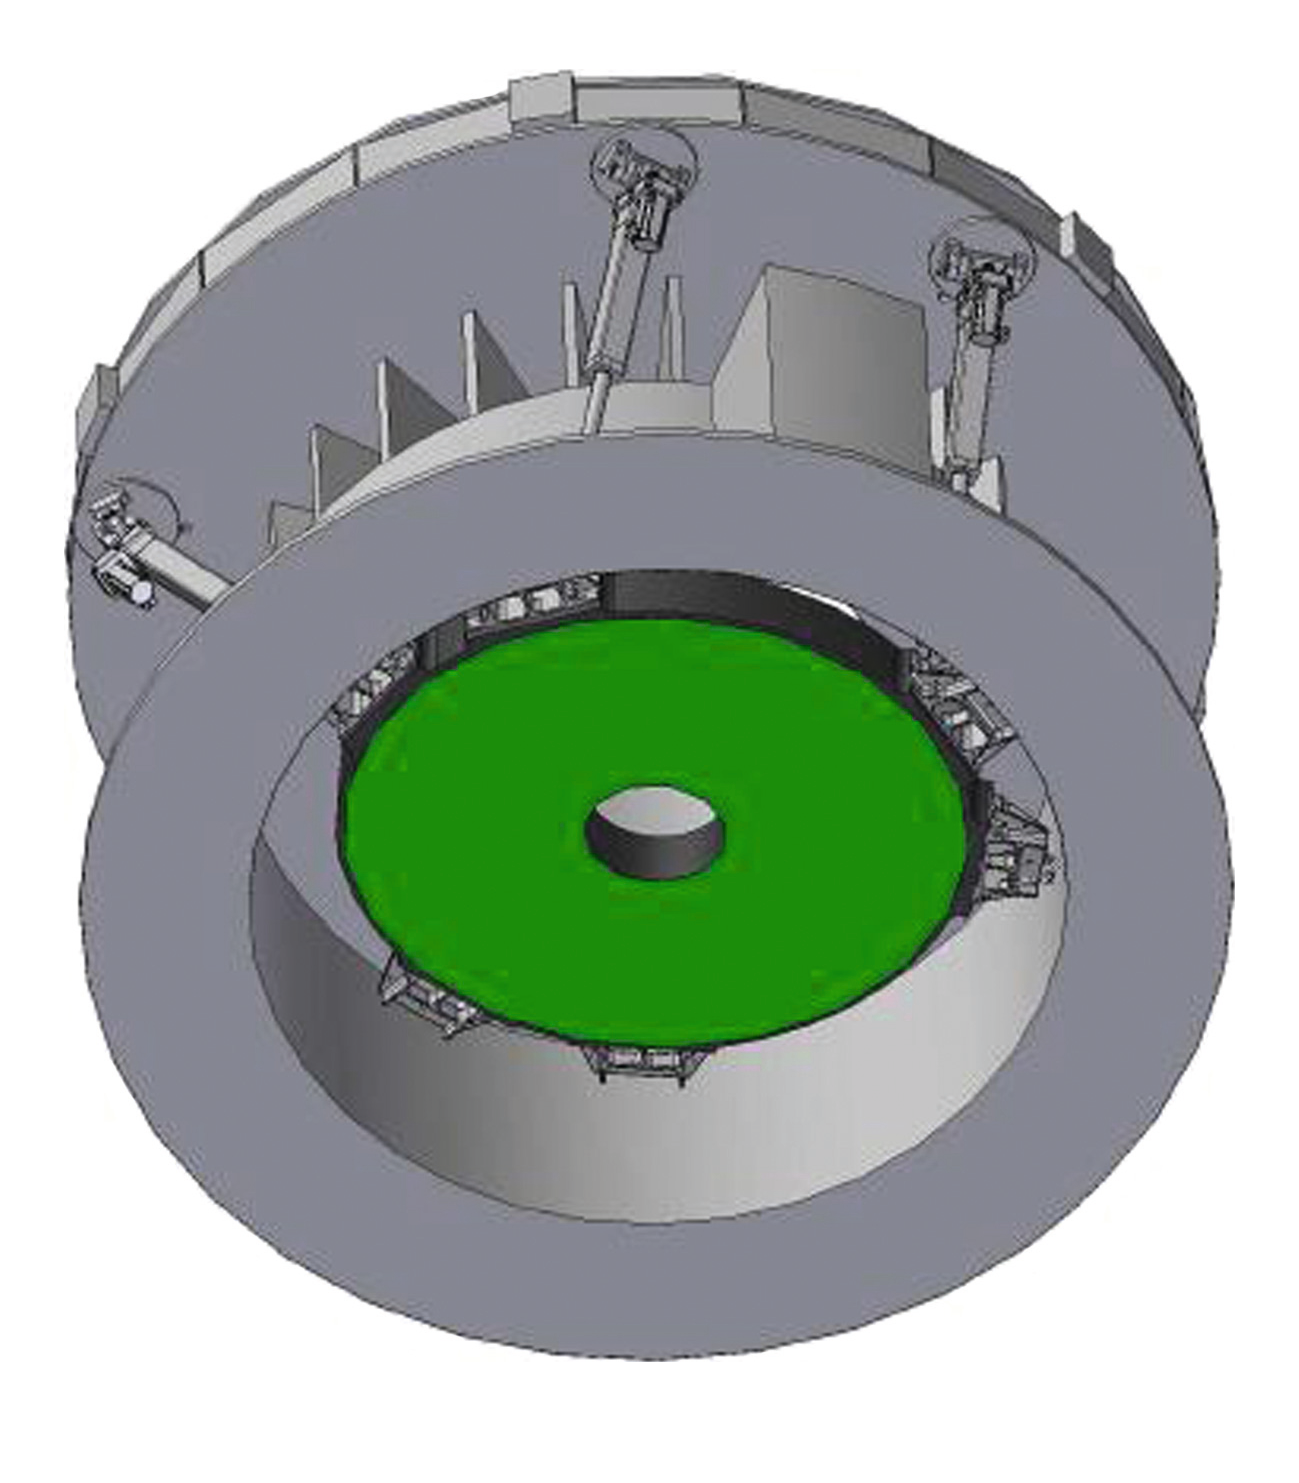

ELT mirror design

The ELT M4 preliminary mirror design.

Credit: ESO